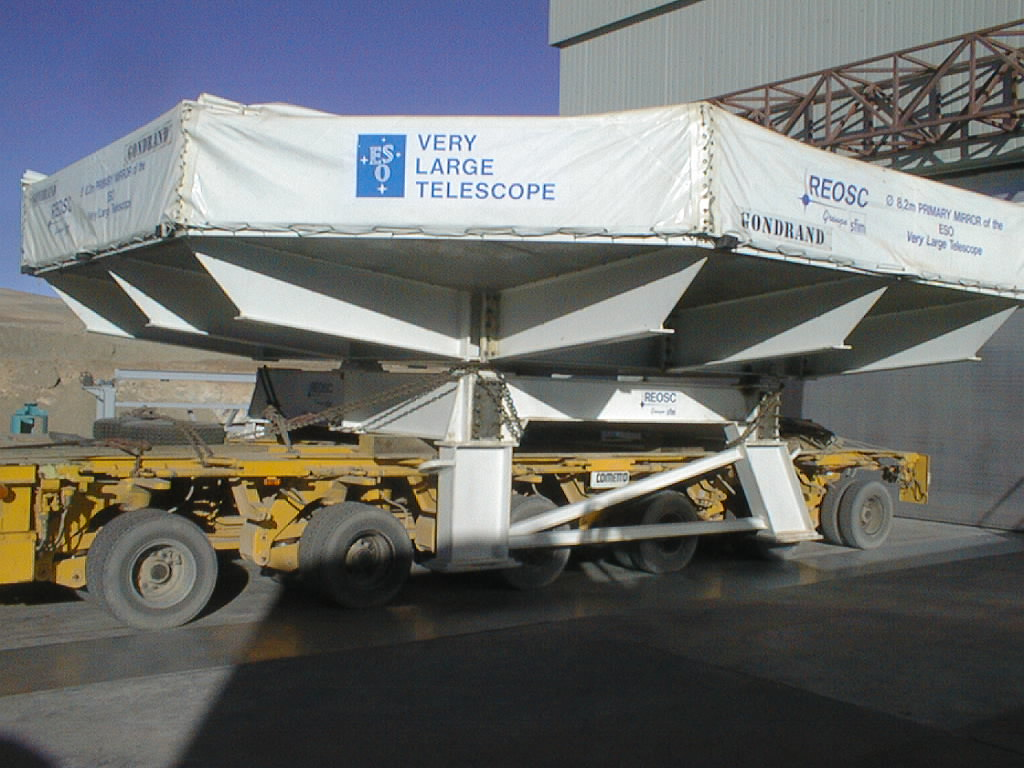

Second 8.2-m VLT mirror and its cell arrive at Paranal

This photo shows the box with the second 8.2-m Zerodur mirror in front of the Mirror Maintenance Building, in the morning after arrival at Paranal. From here it was later moved into the building, where the mirror was placed on the M1 cell. (Photo obtained on September 21, 1998).

Credit: ESO